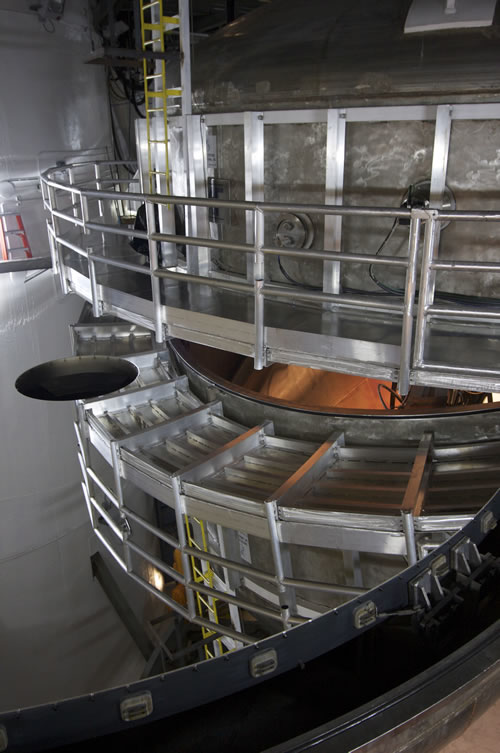

Silver coating on Gemini North primary mirror

First look at the new silver coating on the Gemini North telescope's primary mirror.

Credit: International Gemini Observatory/NOIRLab/NSF/AURA